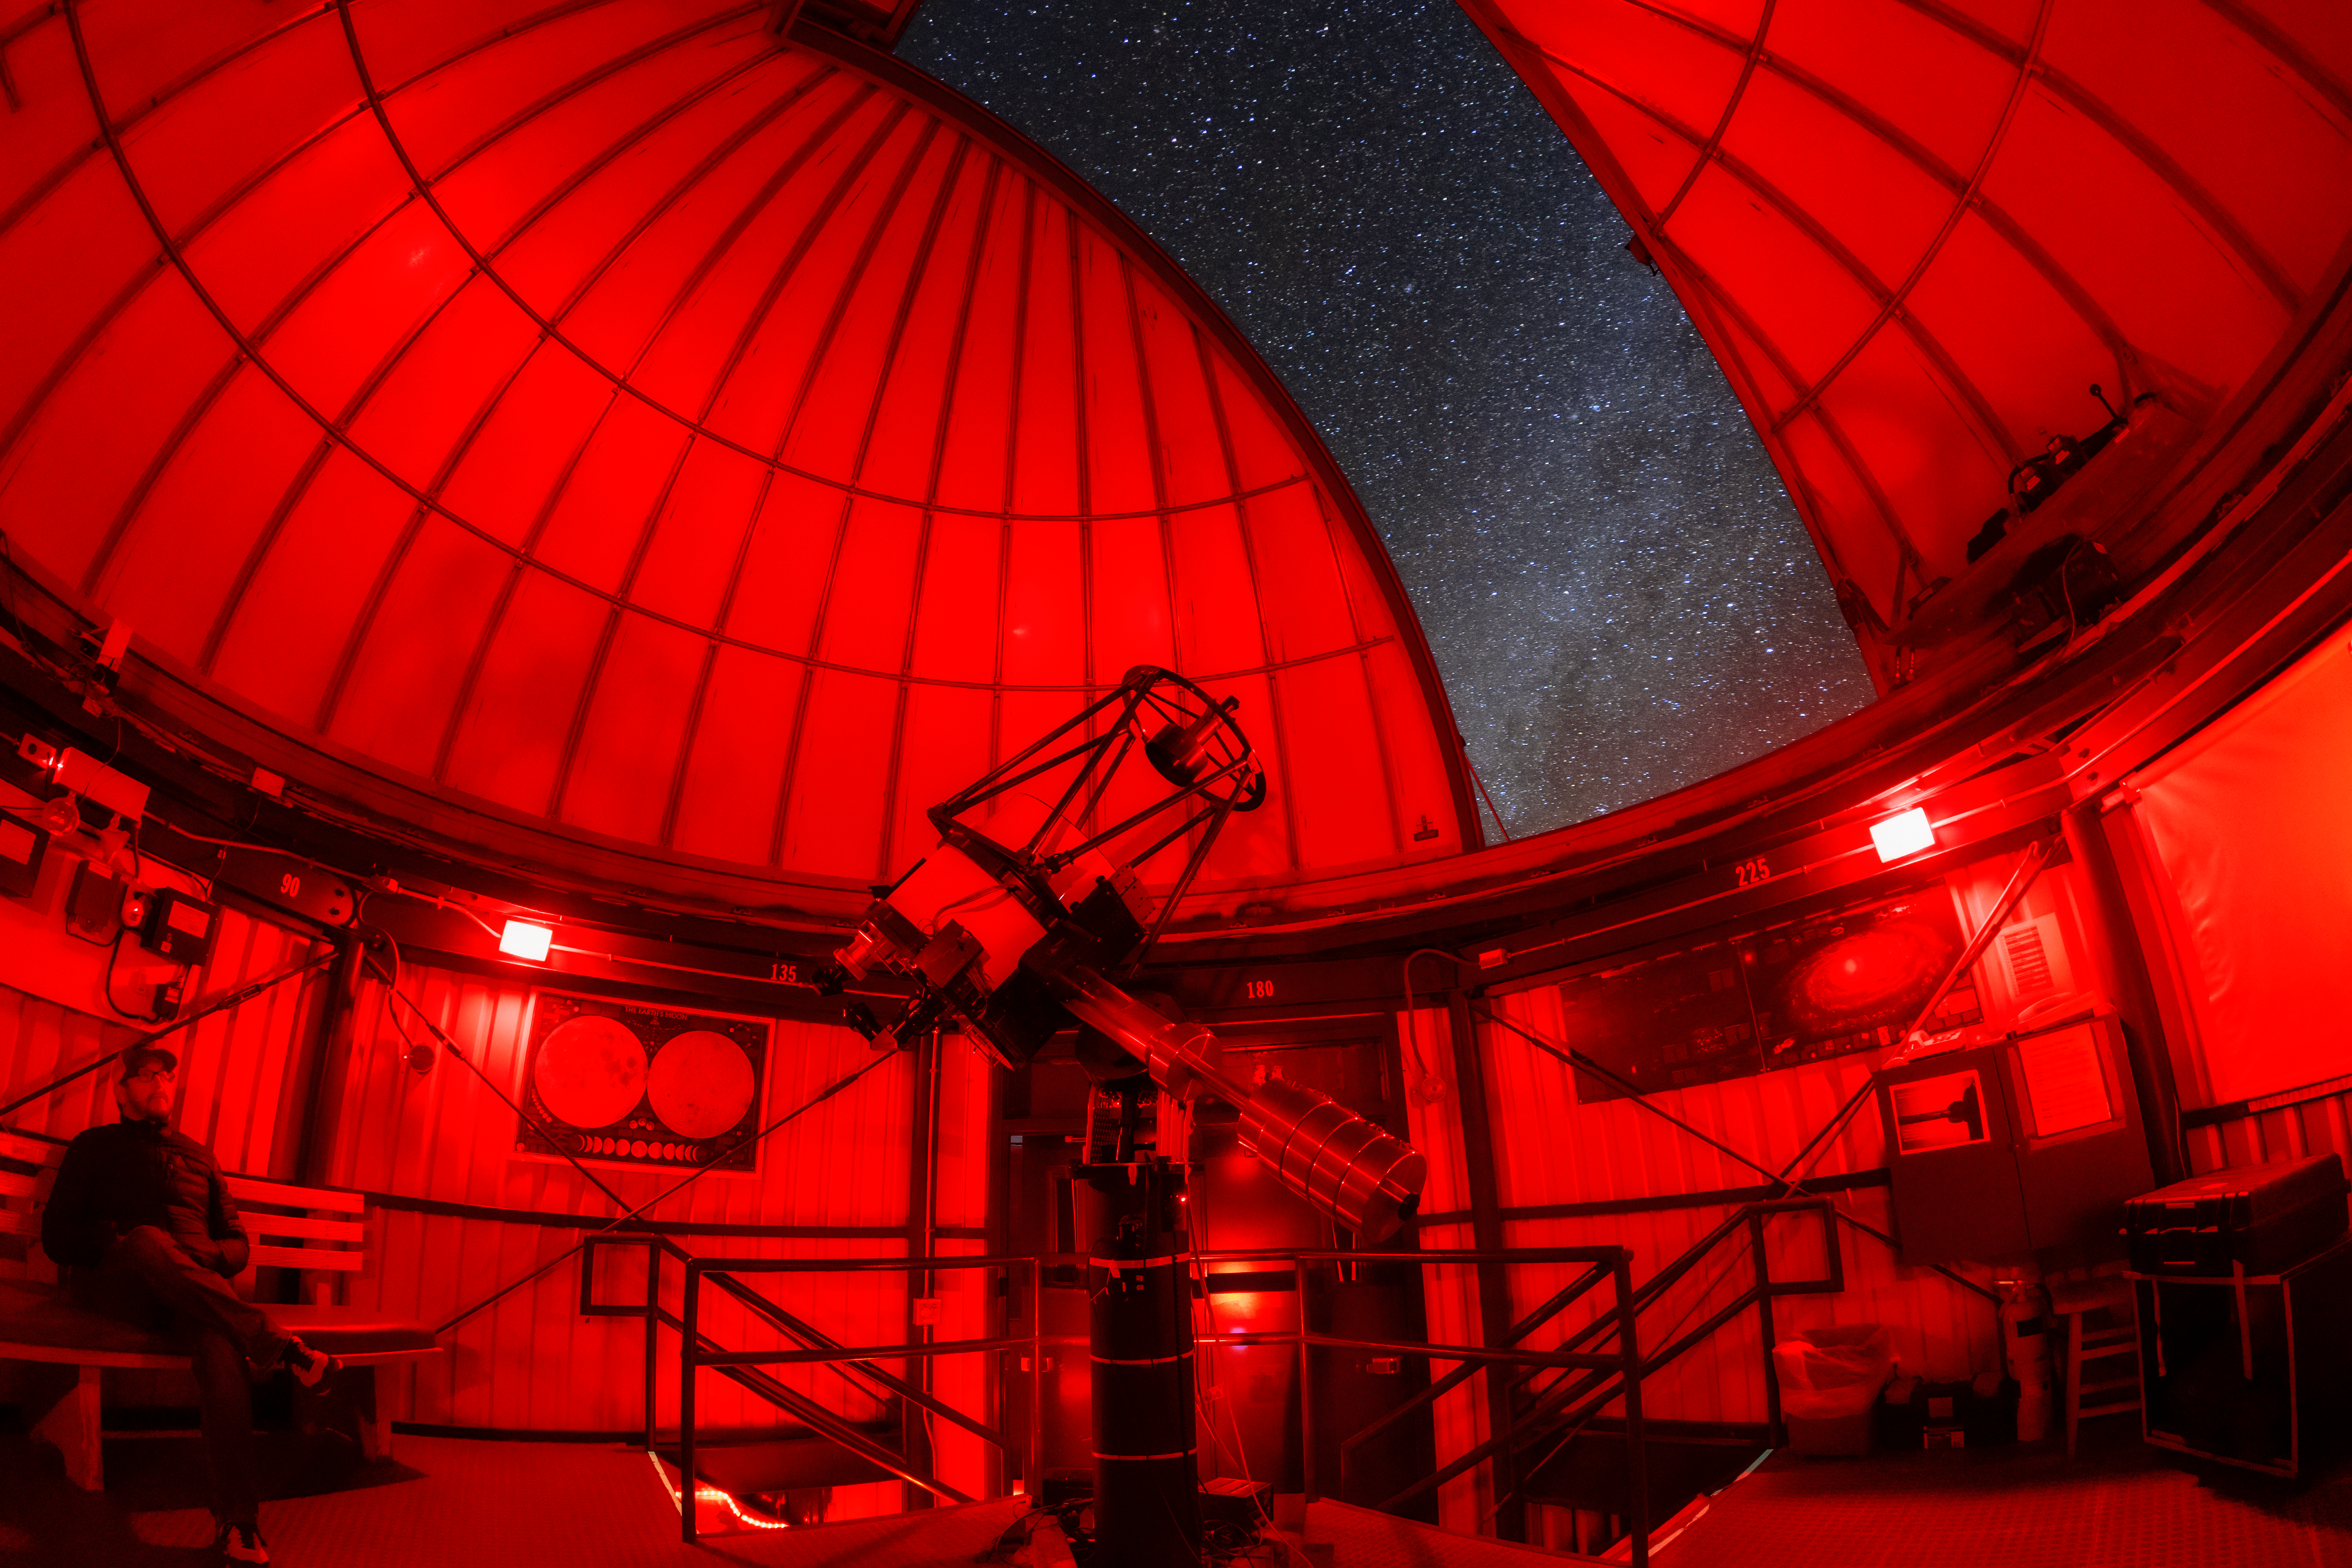

Kitt Peak Visitor Center 0.6-meter Telescope Interior

The interior of the Kitt Peak Visitor Center 0.6-meter Shreve Telescope dome when it housed the 0.5-meter telescope at Kitt Peak National Observatory (KPNO), a Program of NSF NOIRLab.

Credit: KPNO/NOIRLab/NSF/AURA/T. Matsopoulos